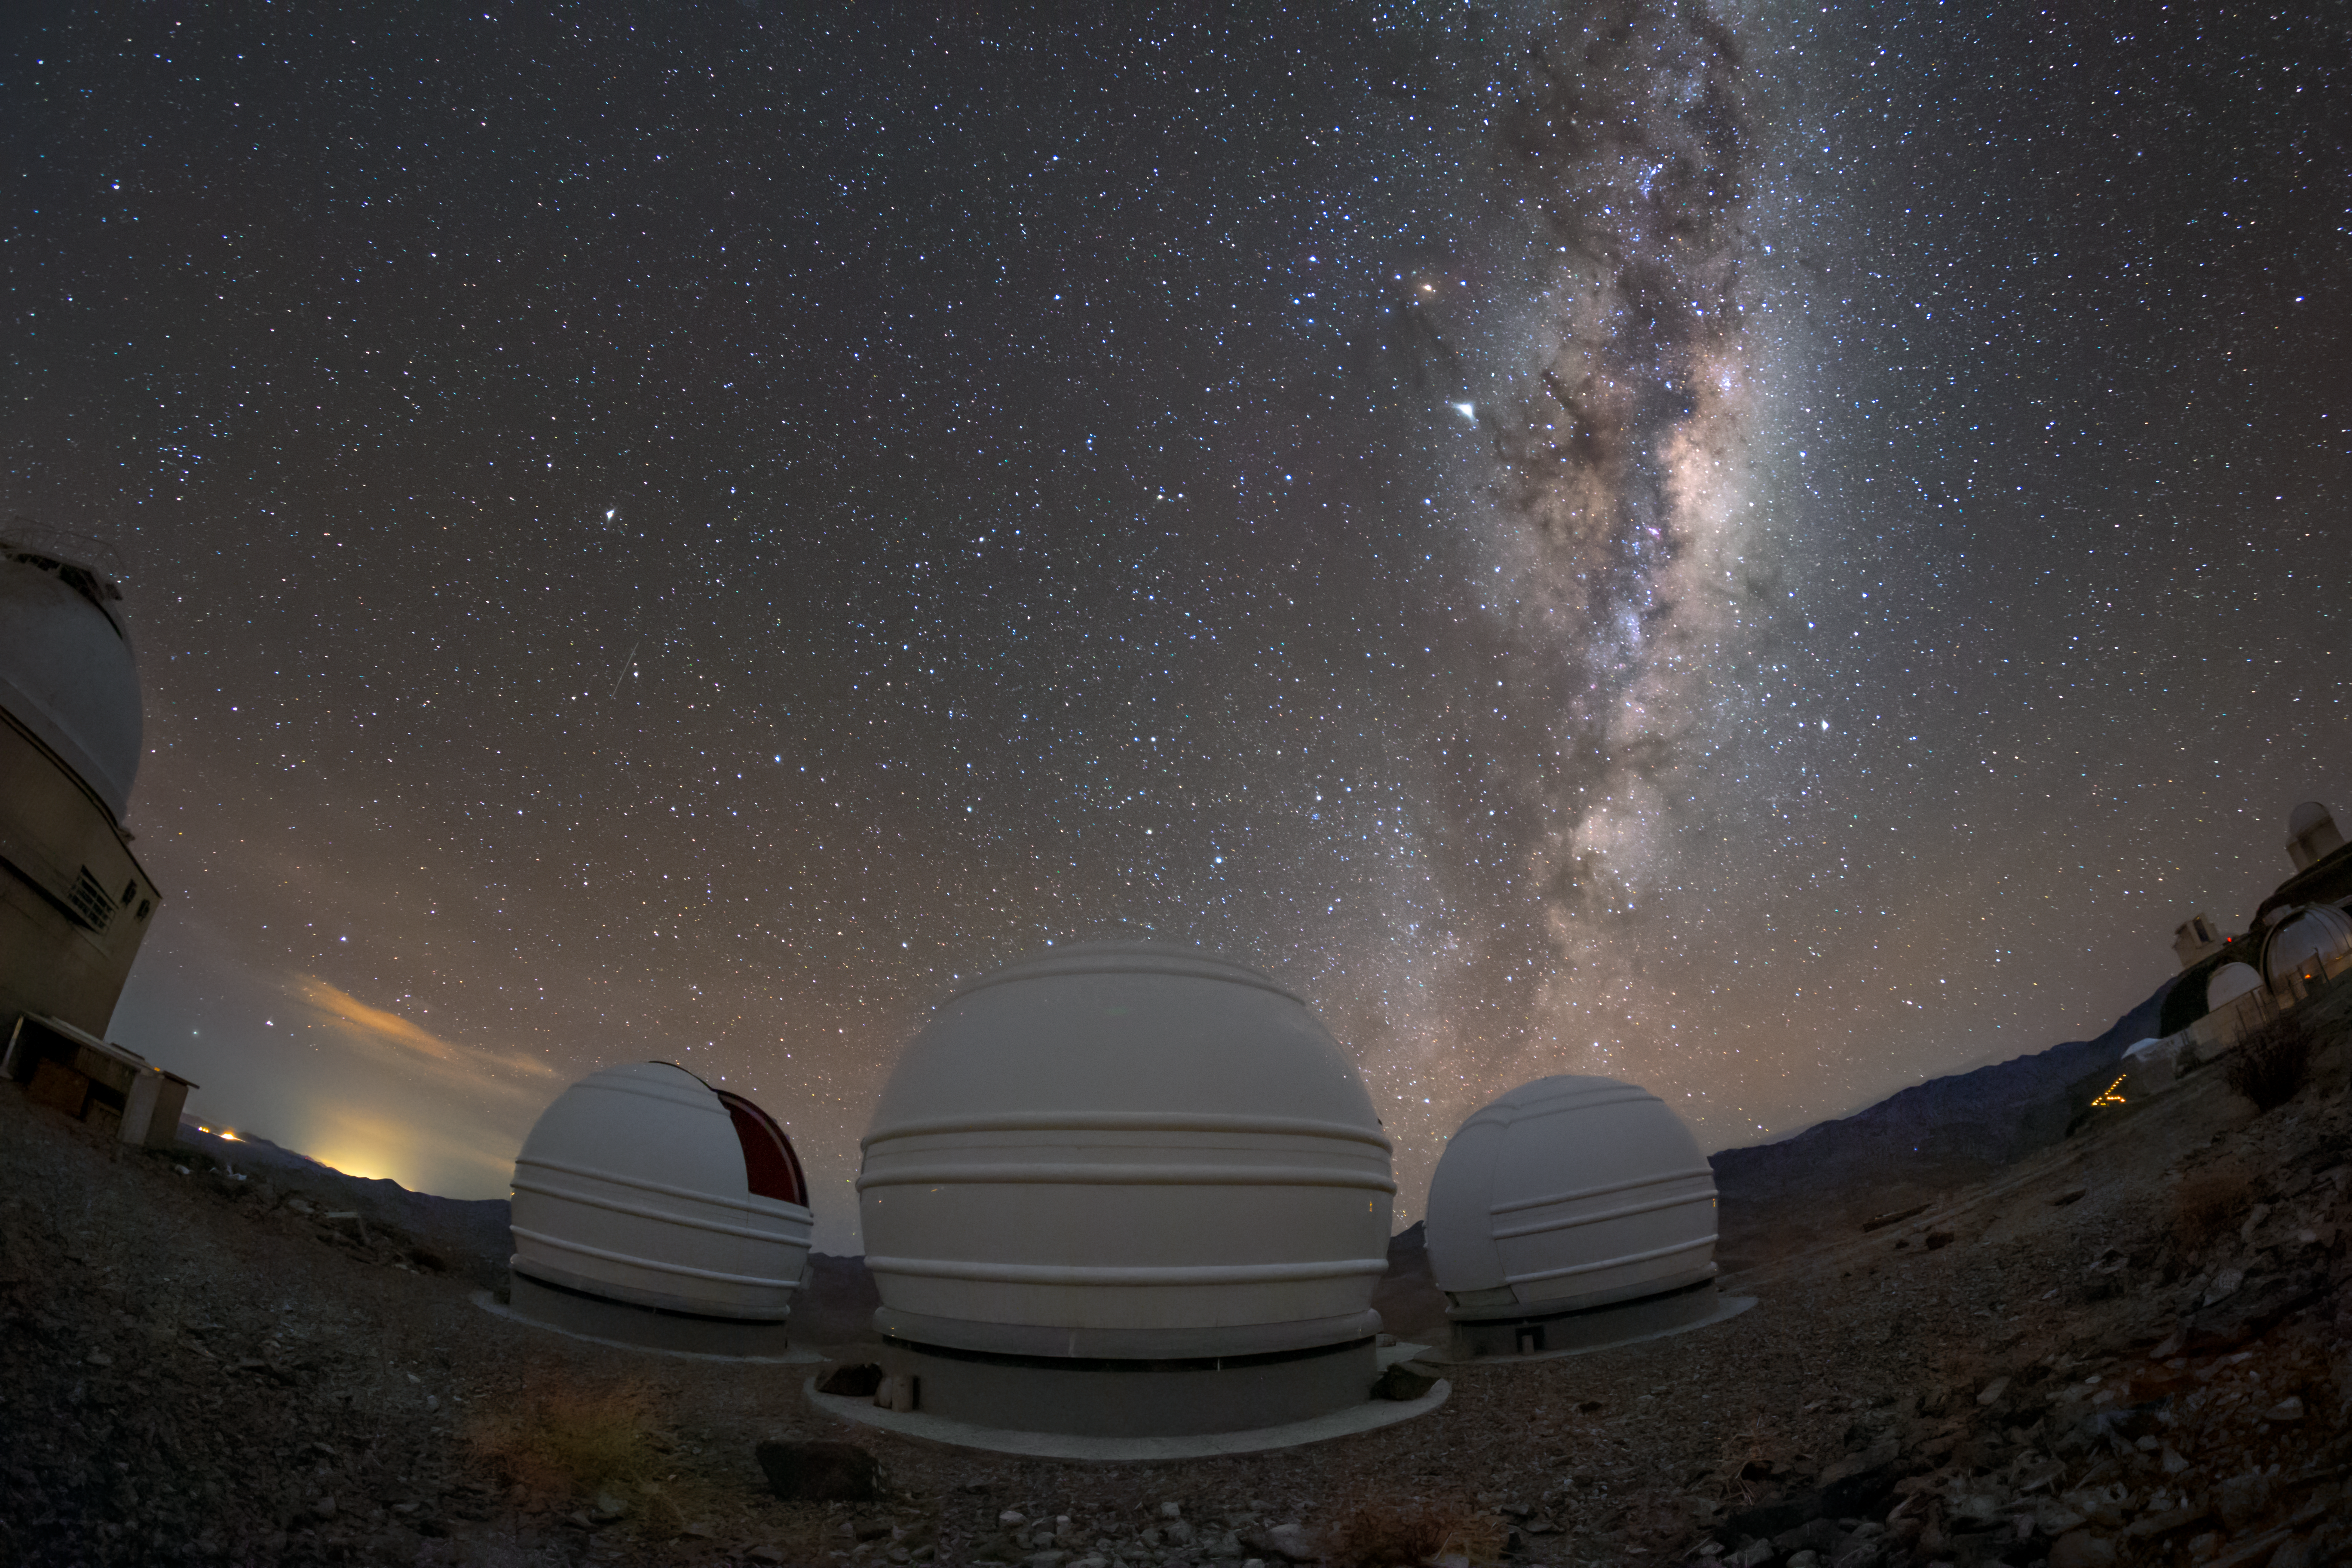

The Milky Way above the ExTrA telescopes

Situated at ESO’s La Silla Observatory, the three telescopes of the ExTrA project search for exoplanets around red dwarfs, below this immersive view of the Milky Way. Red dwarfs are smaller, redder and cooler stars than our Sun, so it is easier to detect Earth-sized planets around them. Approximately 70% of stars in our corner of the galaxy are red dwarfs, making them the most common sites for exoplanets to exist.

Credit: ESO/P. Horálek